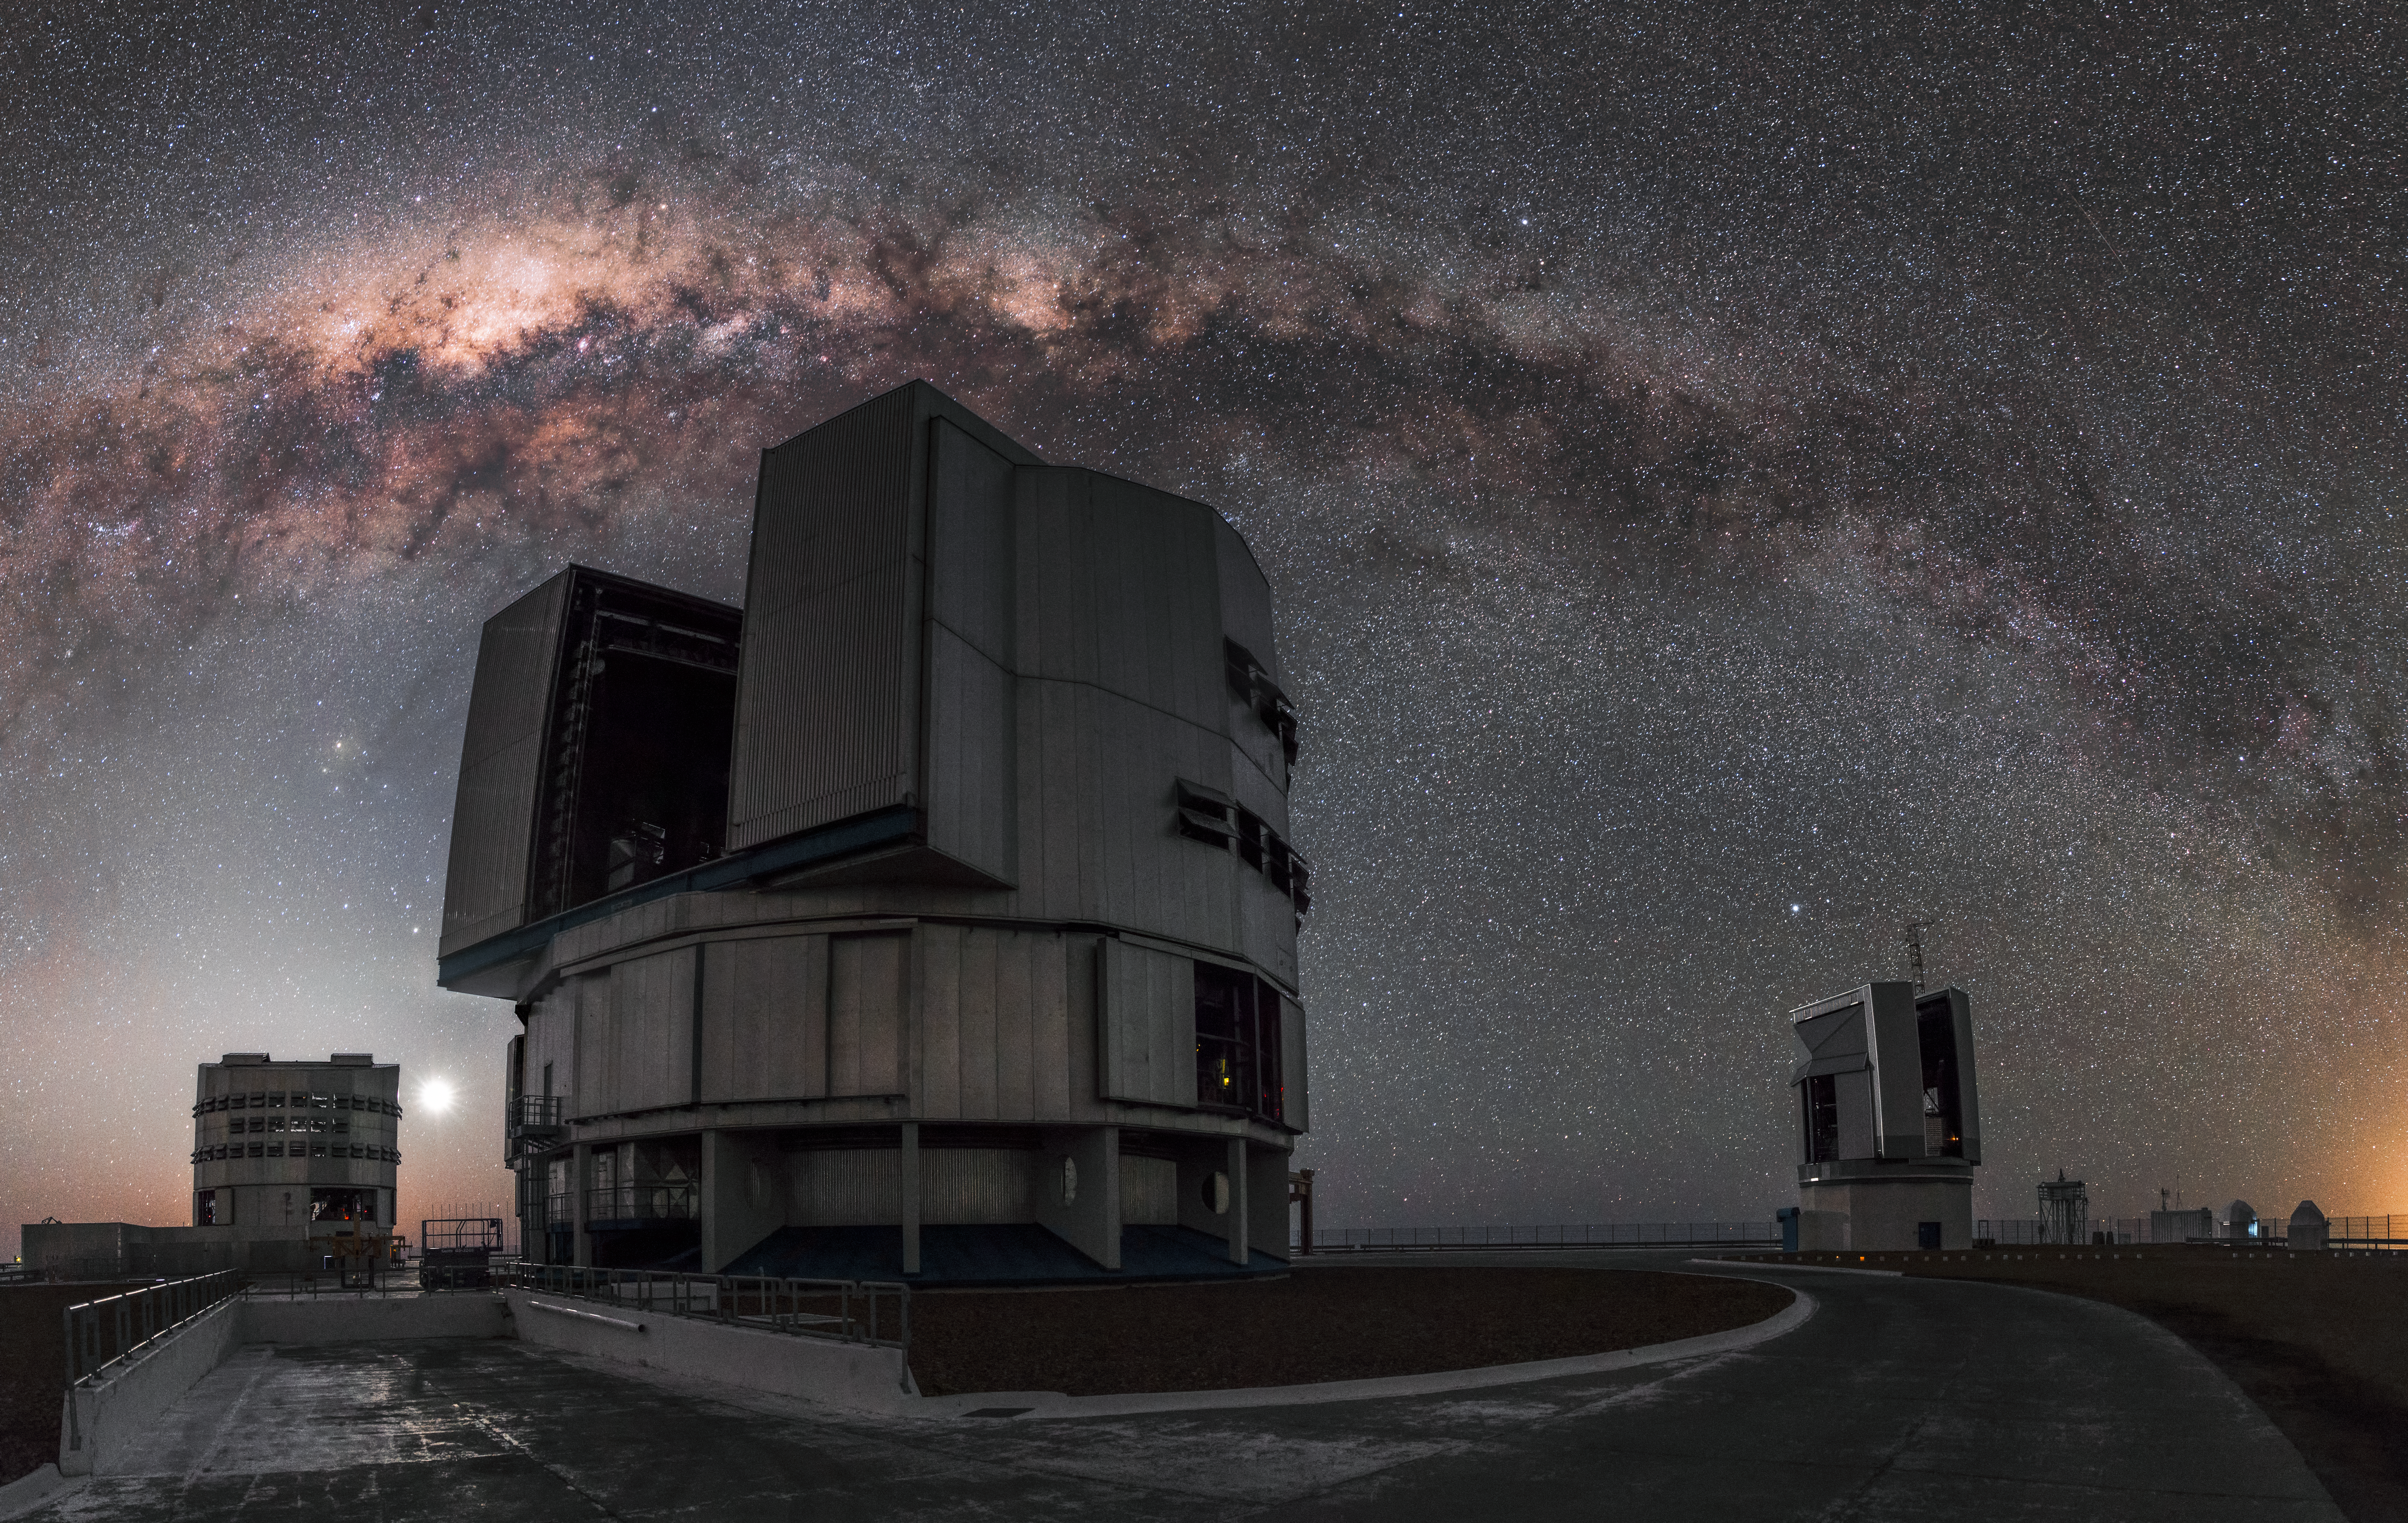

Astrofotógrafo português visita os Observatórios do ESO no Chile

Visita do astrofotógrafo português Miguel Claro aos observatórios ALMA e Paranal do ESO, no Chile.

Credit: M. Claro/ESO